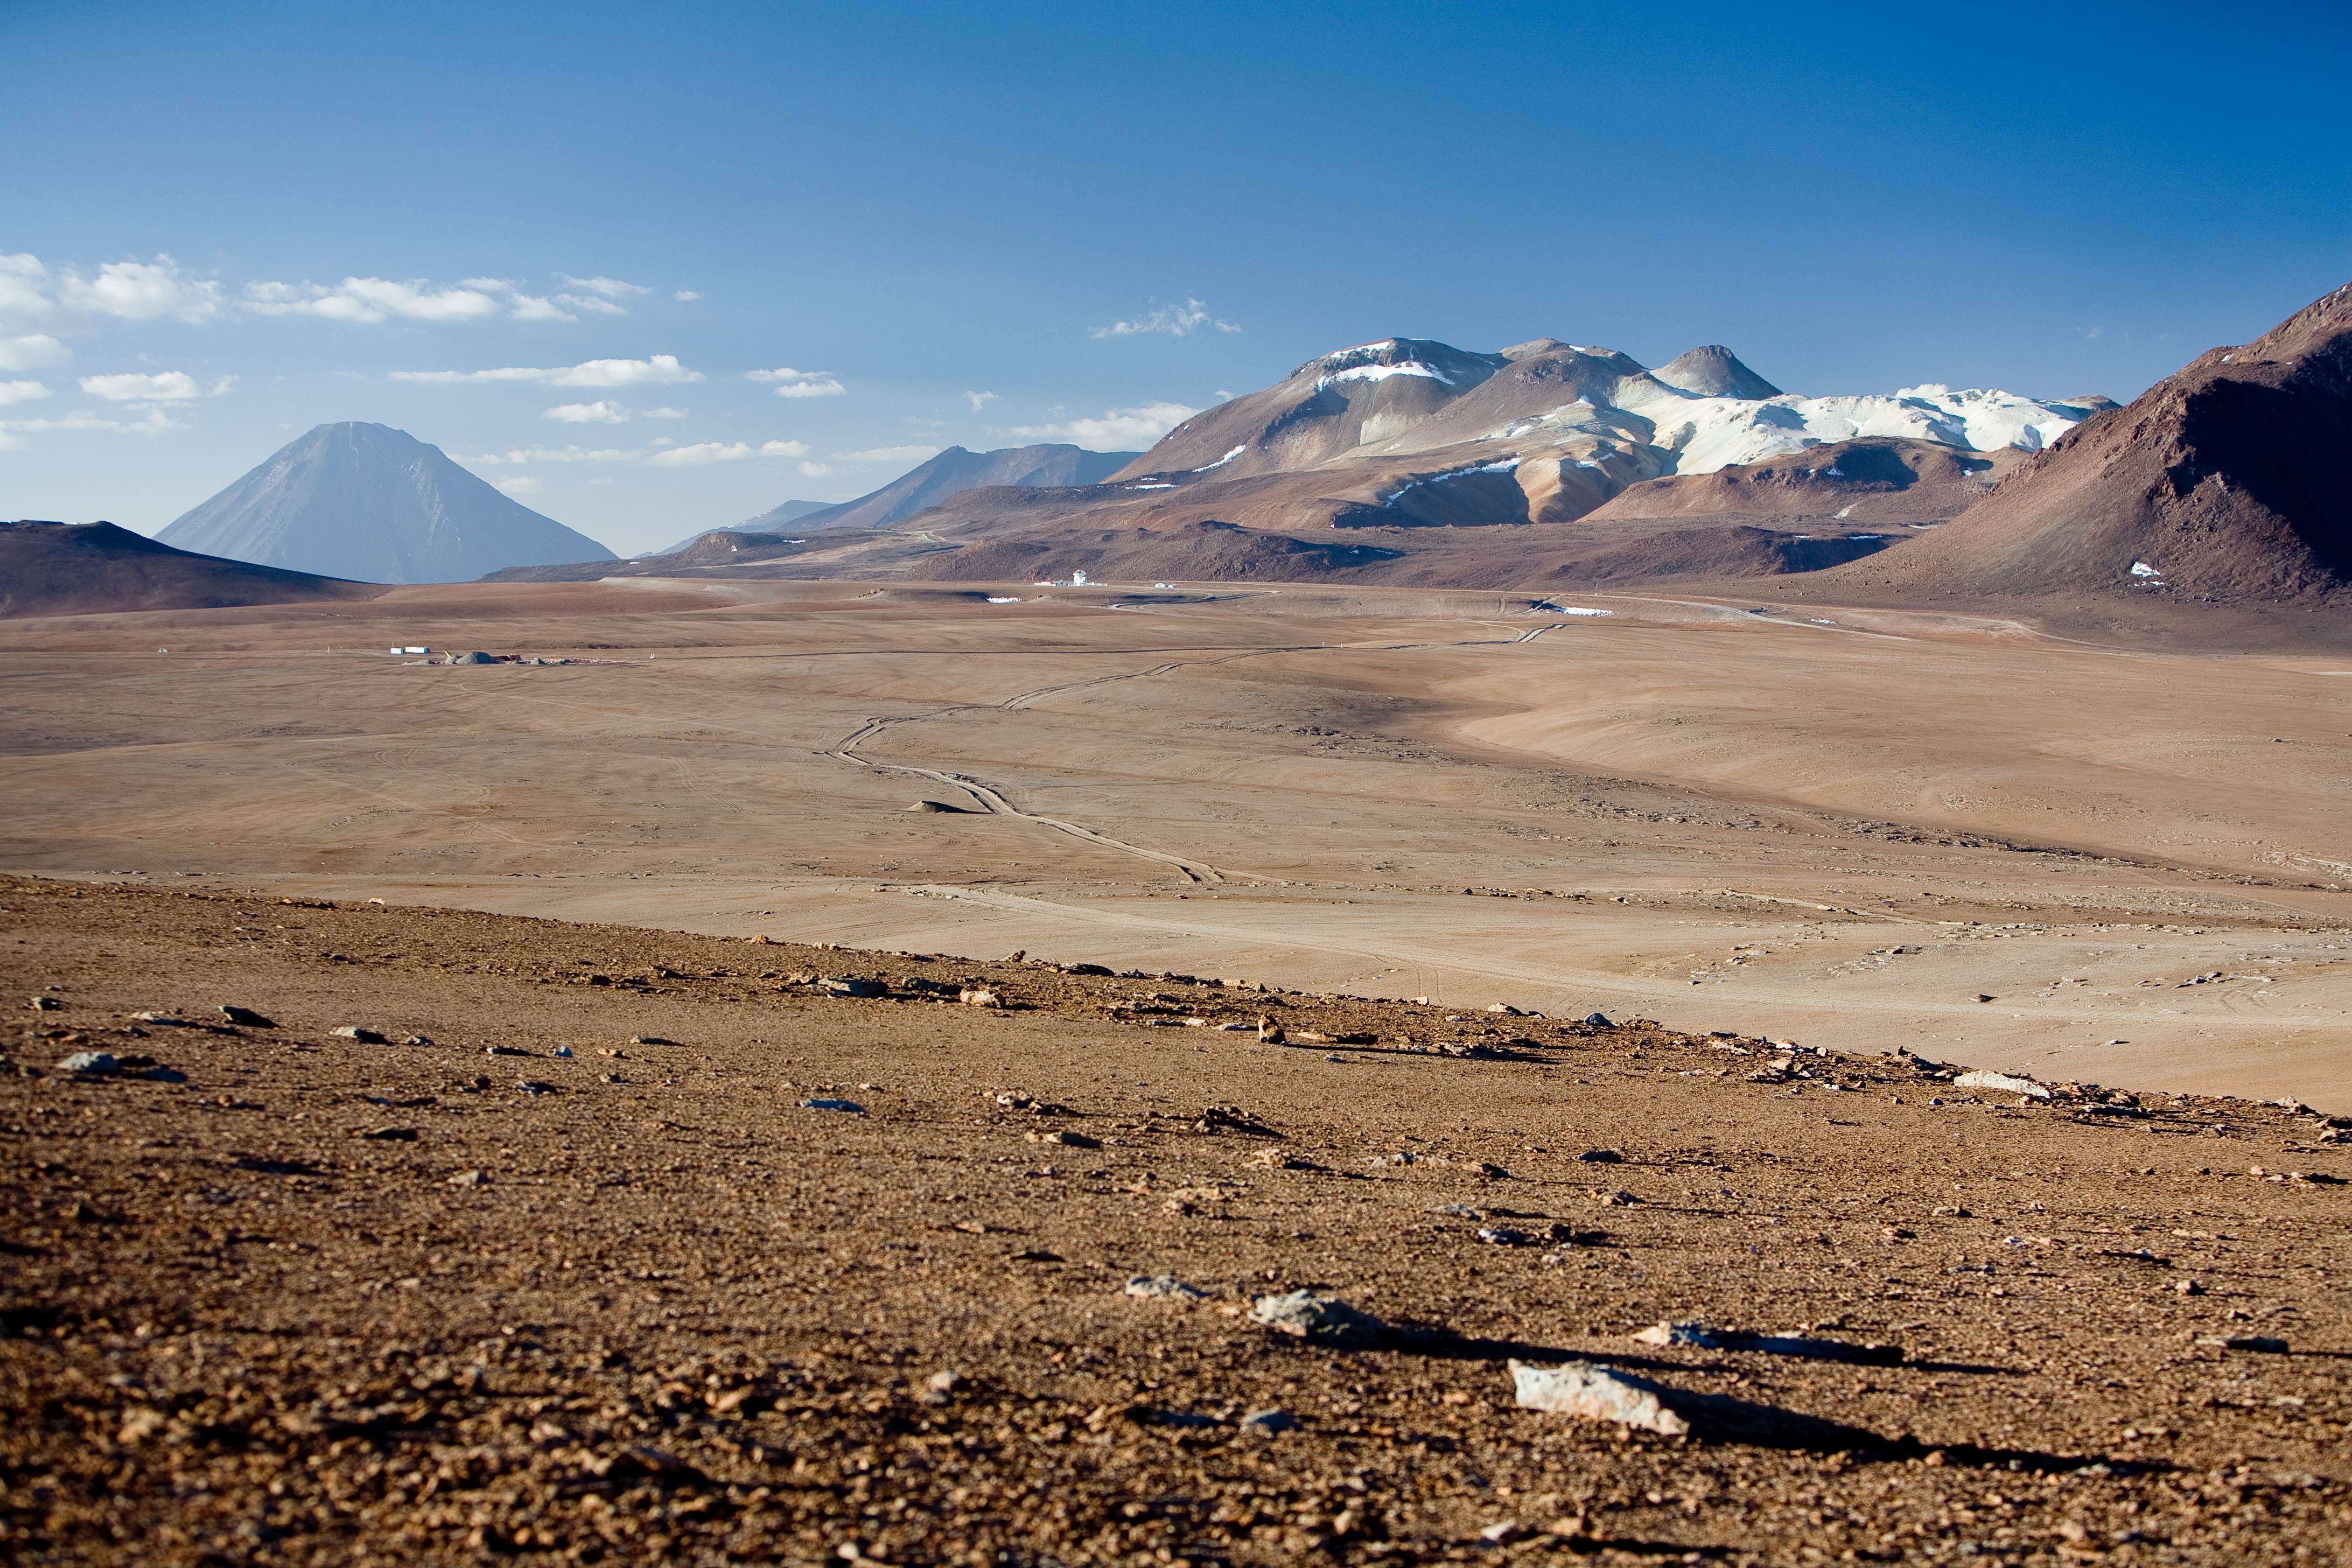

Chajnantor plateau, APEX and ALMA AOS

The APEX telescope is at the edge of the 5,100m altitude Chajnantor plateau, together with the ALMA operation site (in construction). The 5,920m Licancabur volcano is towering in the background, and Cerro Chascon is visible to the right. Image taken in December 2005.

Credit: ESO/H.H.Heyer